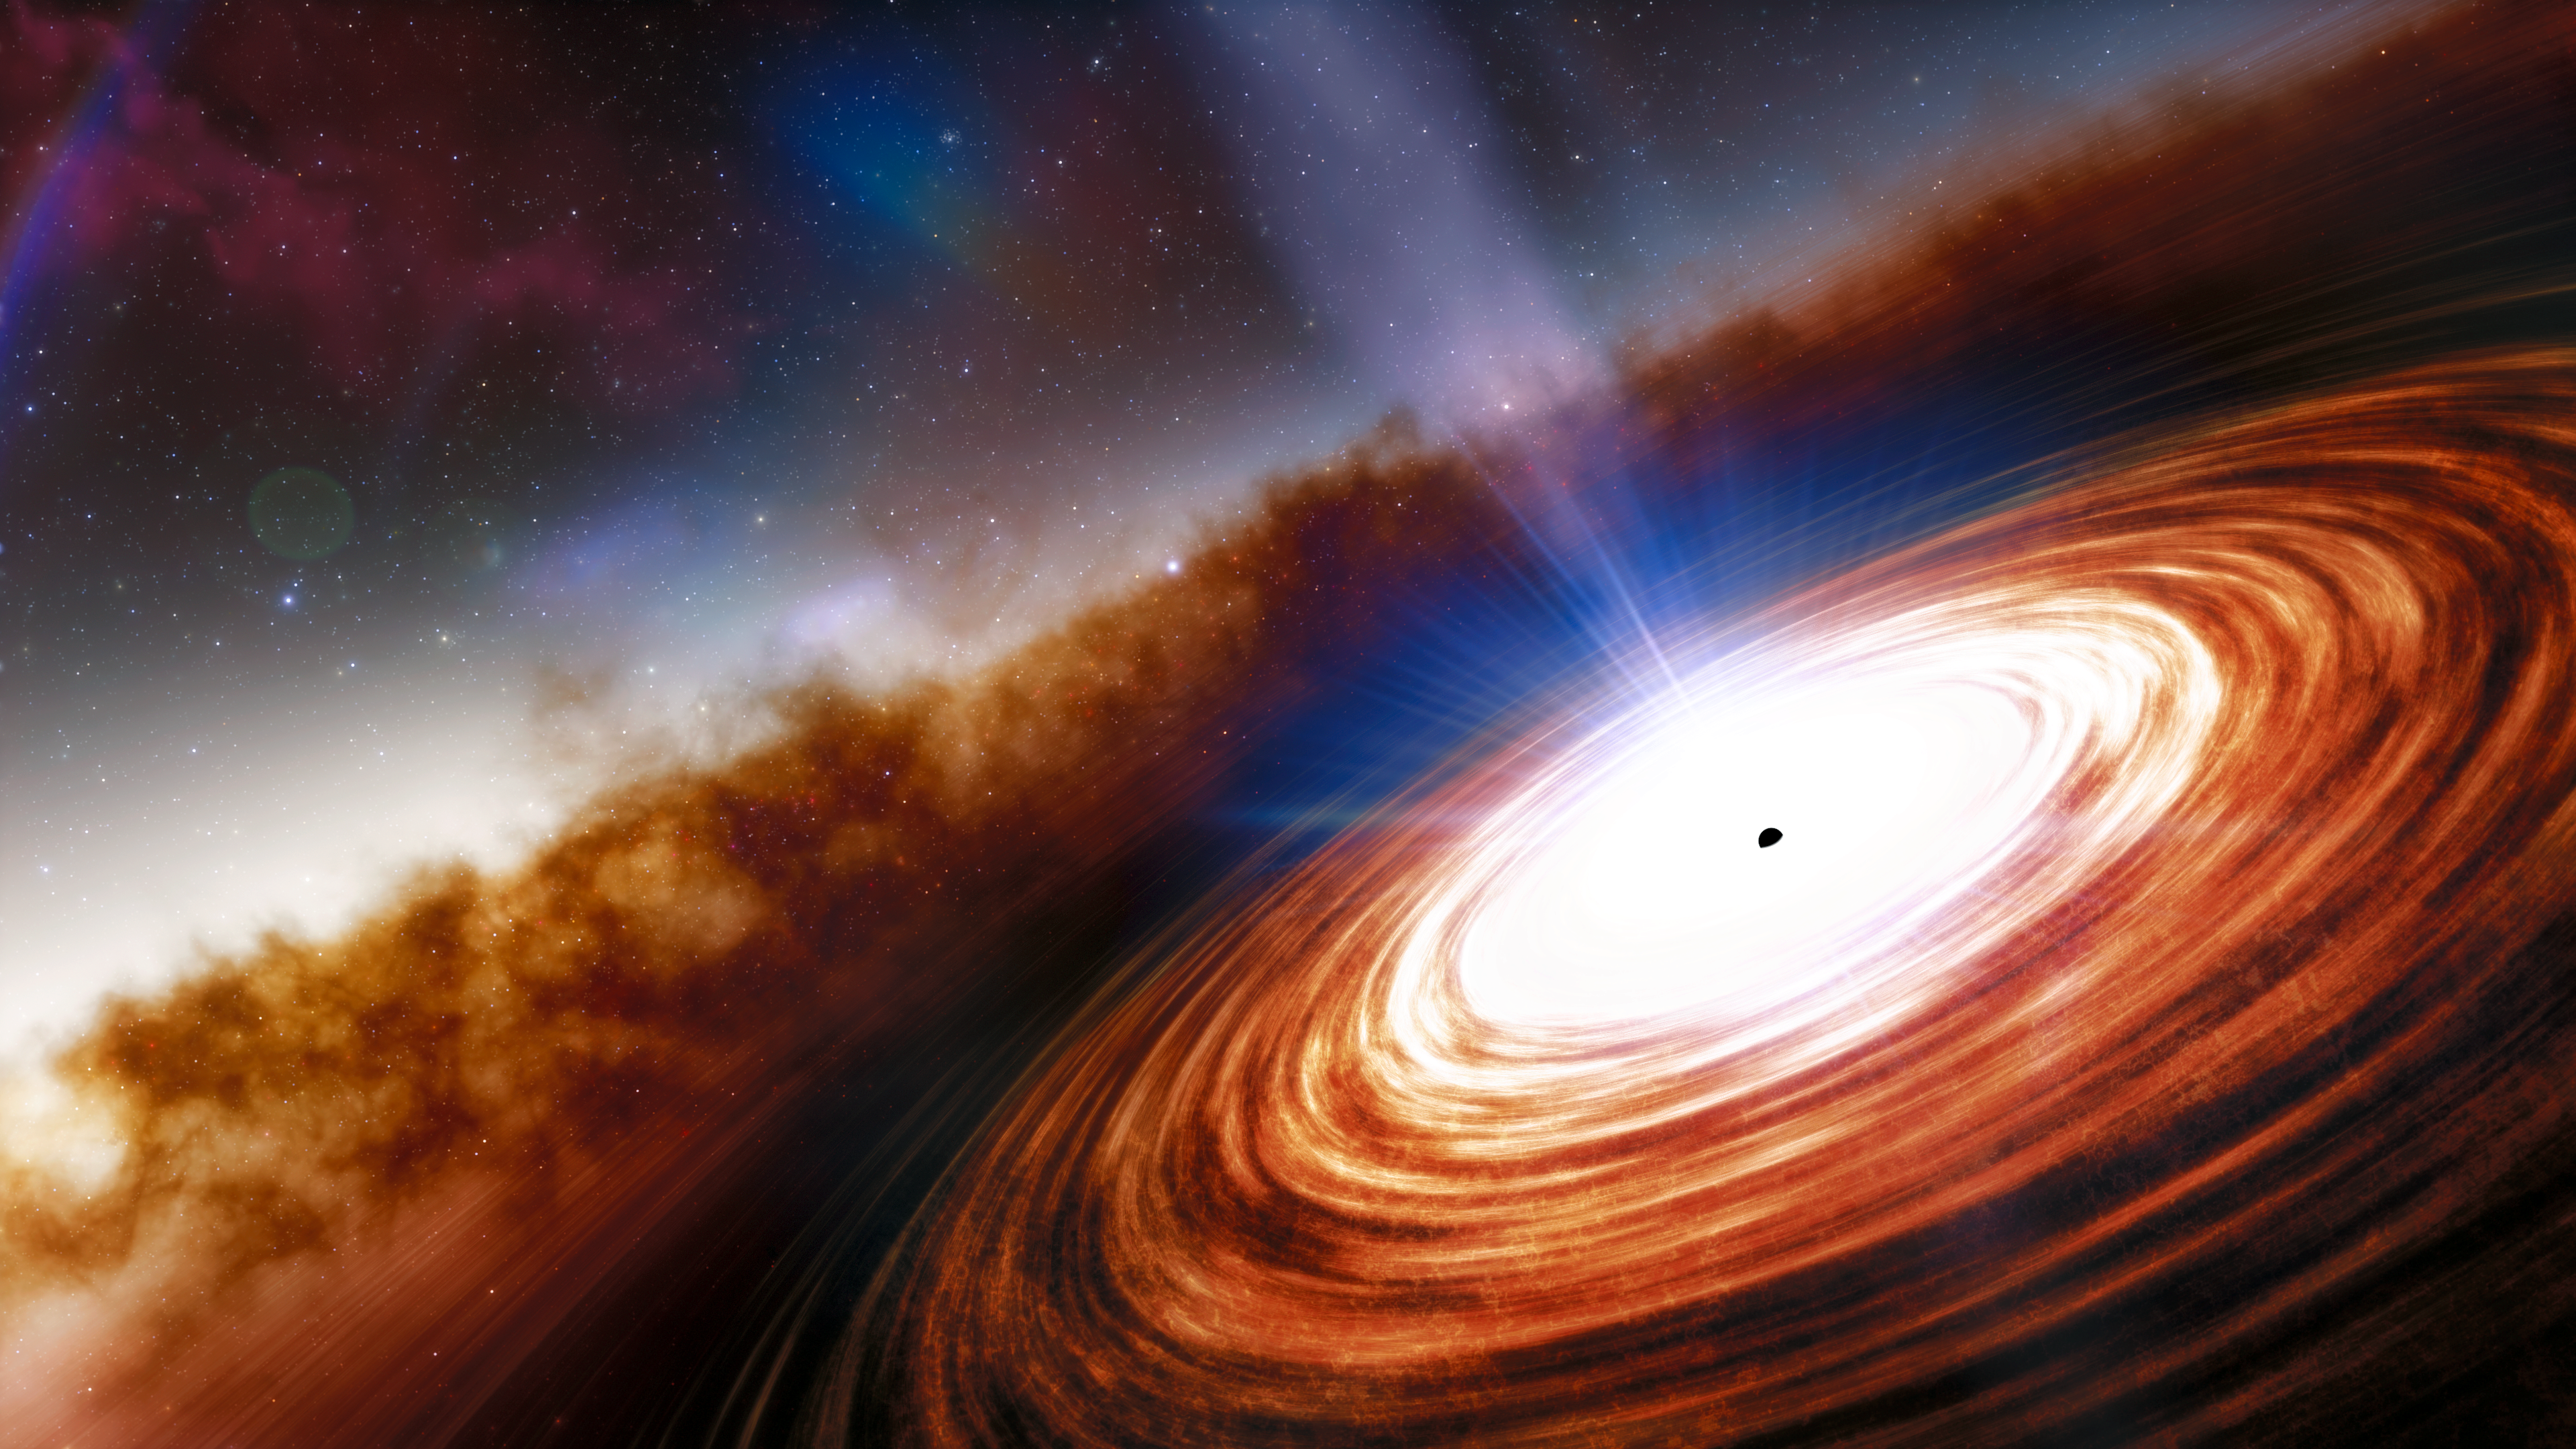

Artist’s impression of quasar J0313-1806

An artist’s impression of quasar J0313-1806 showing the supermassive black hole and the extremely high velocity wind. The quasar, seen just 670 million years after the Big Bang, is 1000 times more luminous than the Milky Way, and is powered by the earliest known supermassive black hole, which weighs in at more than 1.6 billion times the mass of the Sun.

Credit: NOIRLab/NSF/AURA/J. da Silva (Spaceengine)